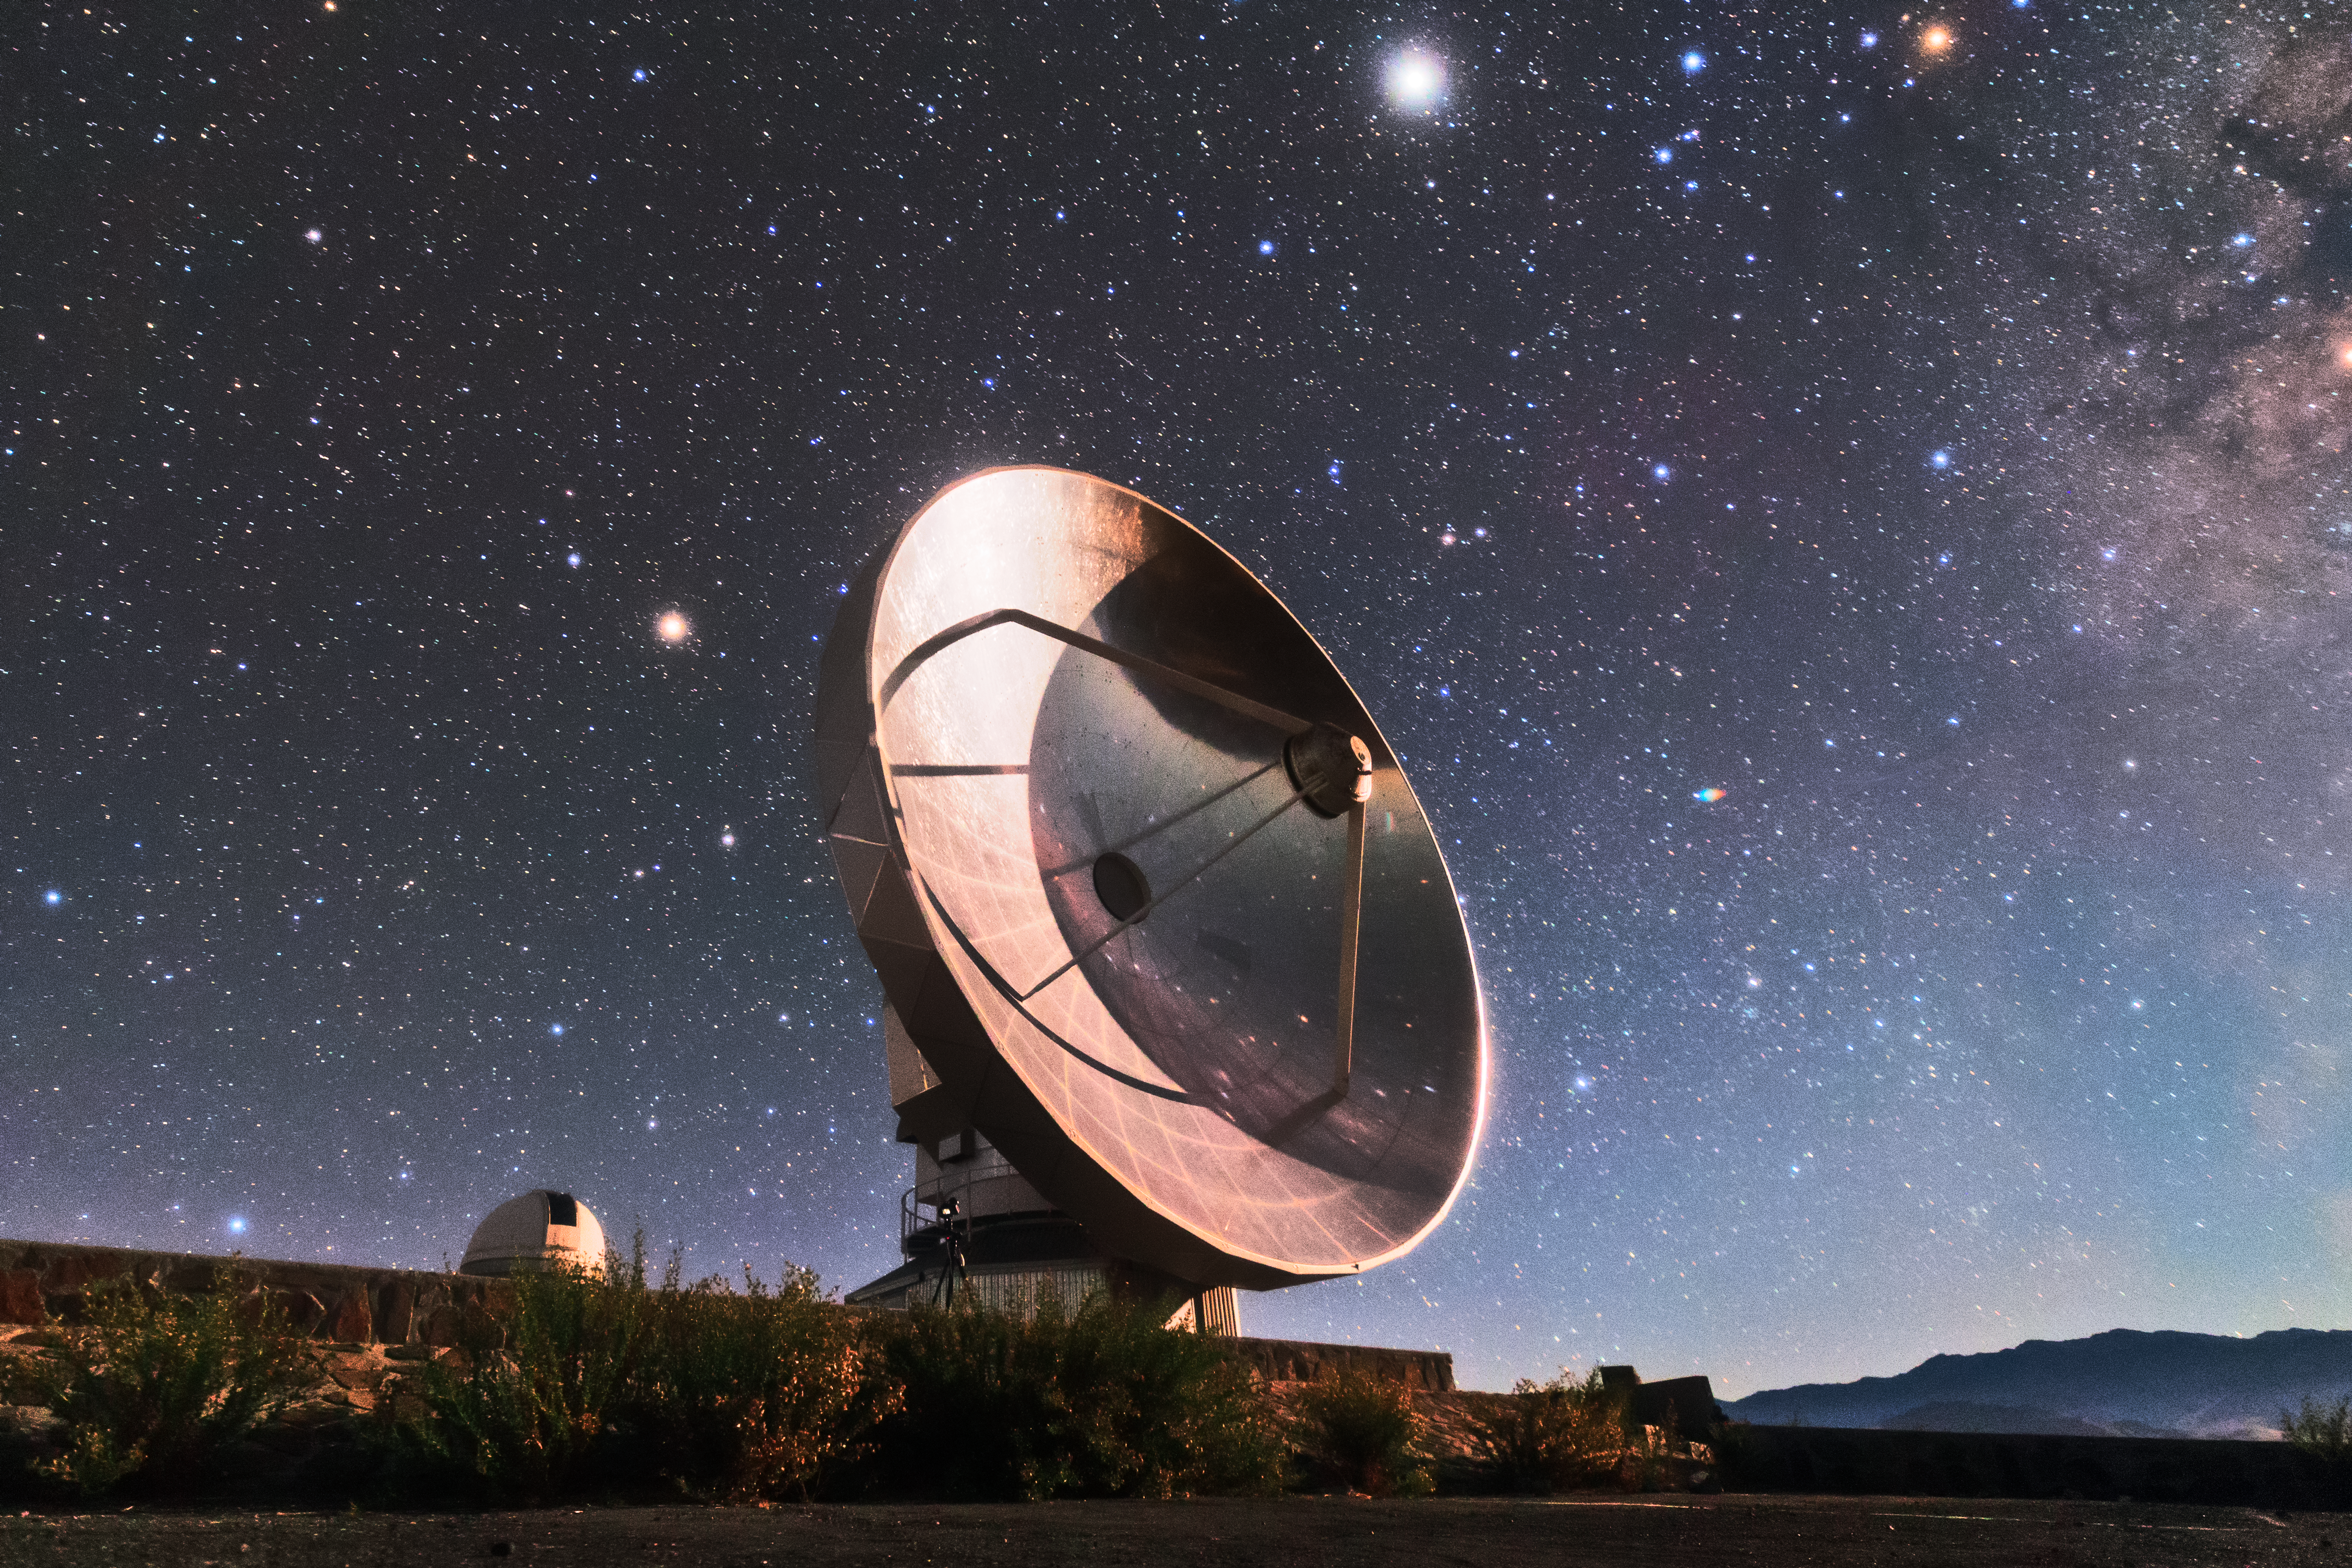

SEST at La Silla

The Swedish-ESO Submillimetre Telescope (SEST) reflects starlight from the sky above La Silla, ESO’s original observatory. Though now decommissioned, SEST was the only large sub-millimetre telescope in the southern hemisphere at the time of its first light, and helped pave the way for APEX and ALMA. During its operations, the instrument SIMBA was installed on it, measuring radio waves and allowing astronomers to study celestial objects including planet-forming discs around nearby stars, and distant galaxies of the early Universe. La Silla, which hosts several national telescopes, was inaugurated in 1969, and celebrates its 50th anniversary this year. It is situated at an altitude of 2400 metres in the outskirts of the Chilean Atacama Desert, where it enjoys more than 300 clear nights per year. It remains scientifically relevant among newer observatories; over 300 refereed publications per year are attributable to La Silla’s work, making it one of the most productive observatories in the world.

Credit: Sangku Kim/ESO